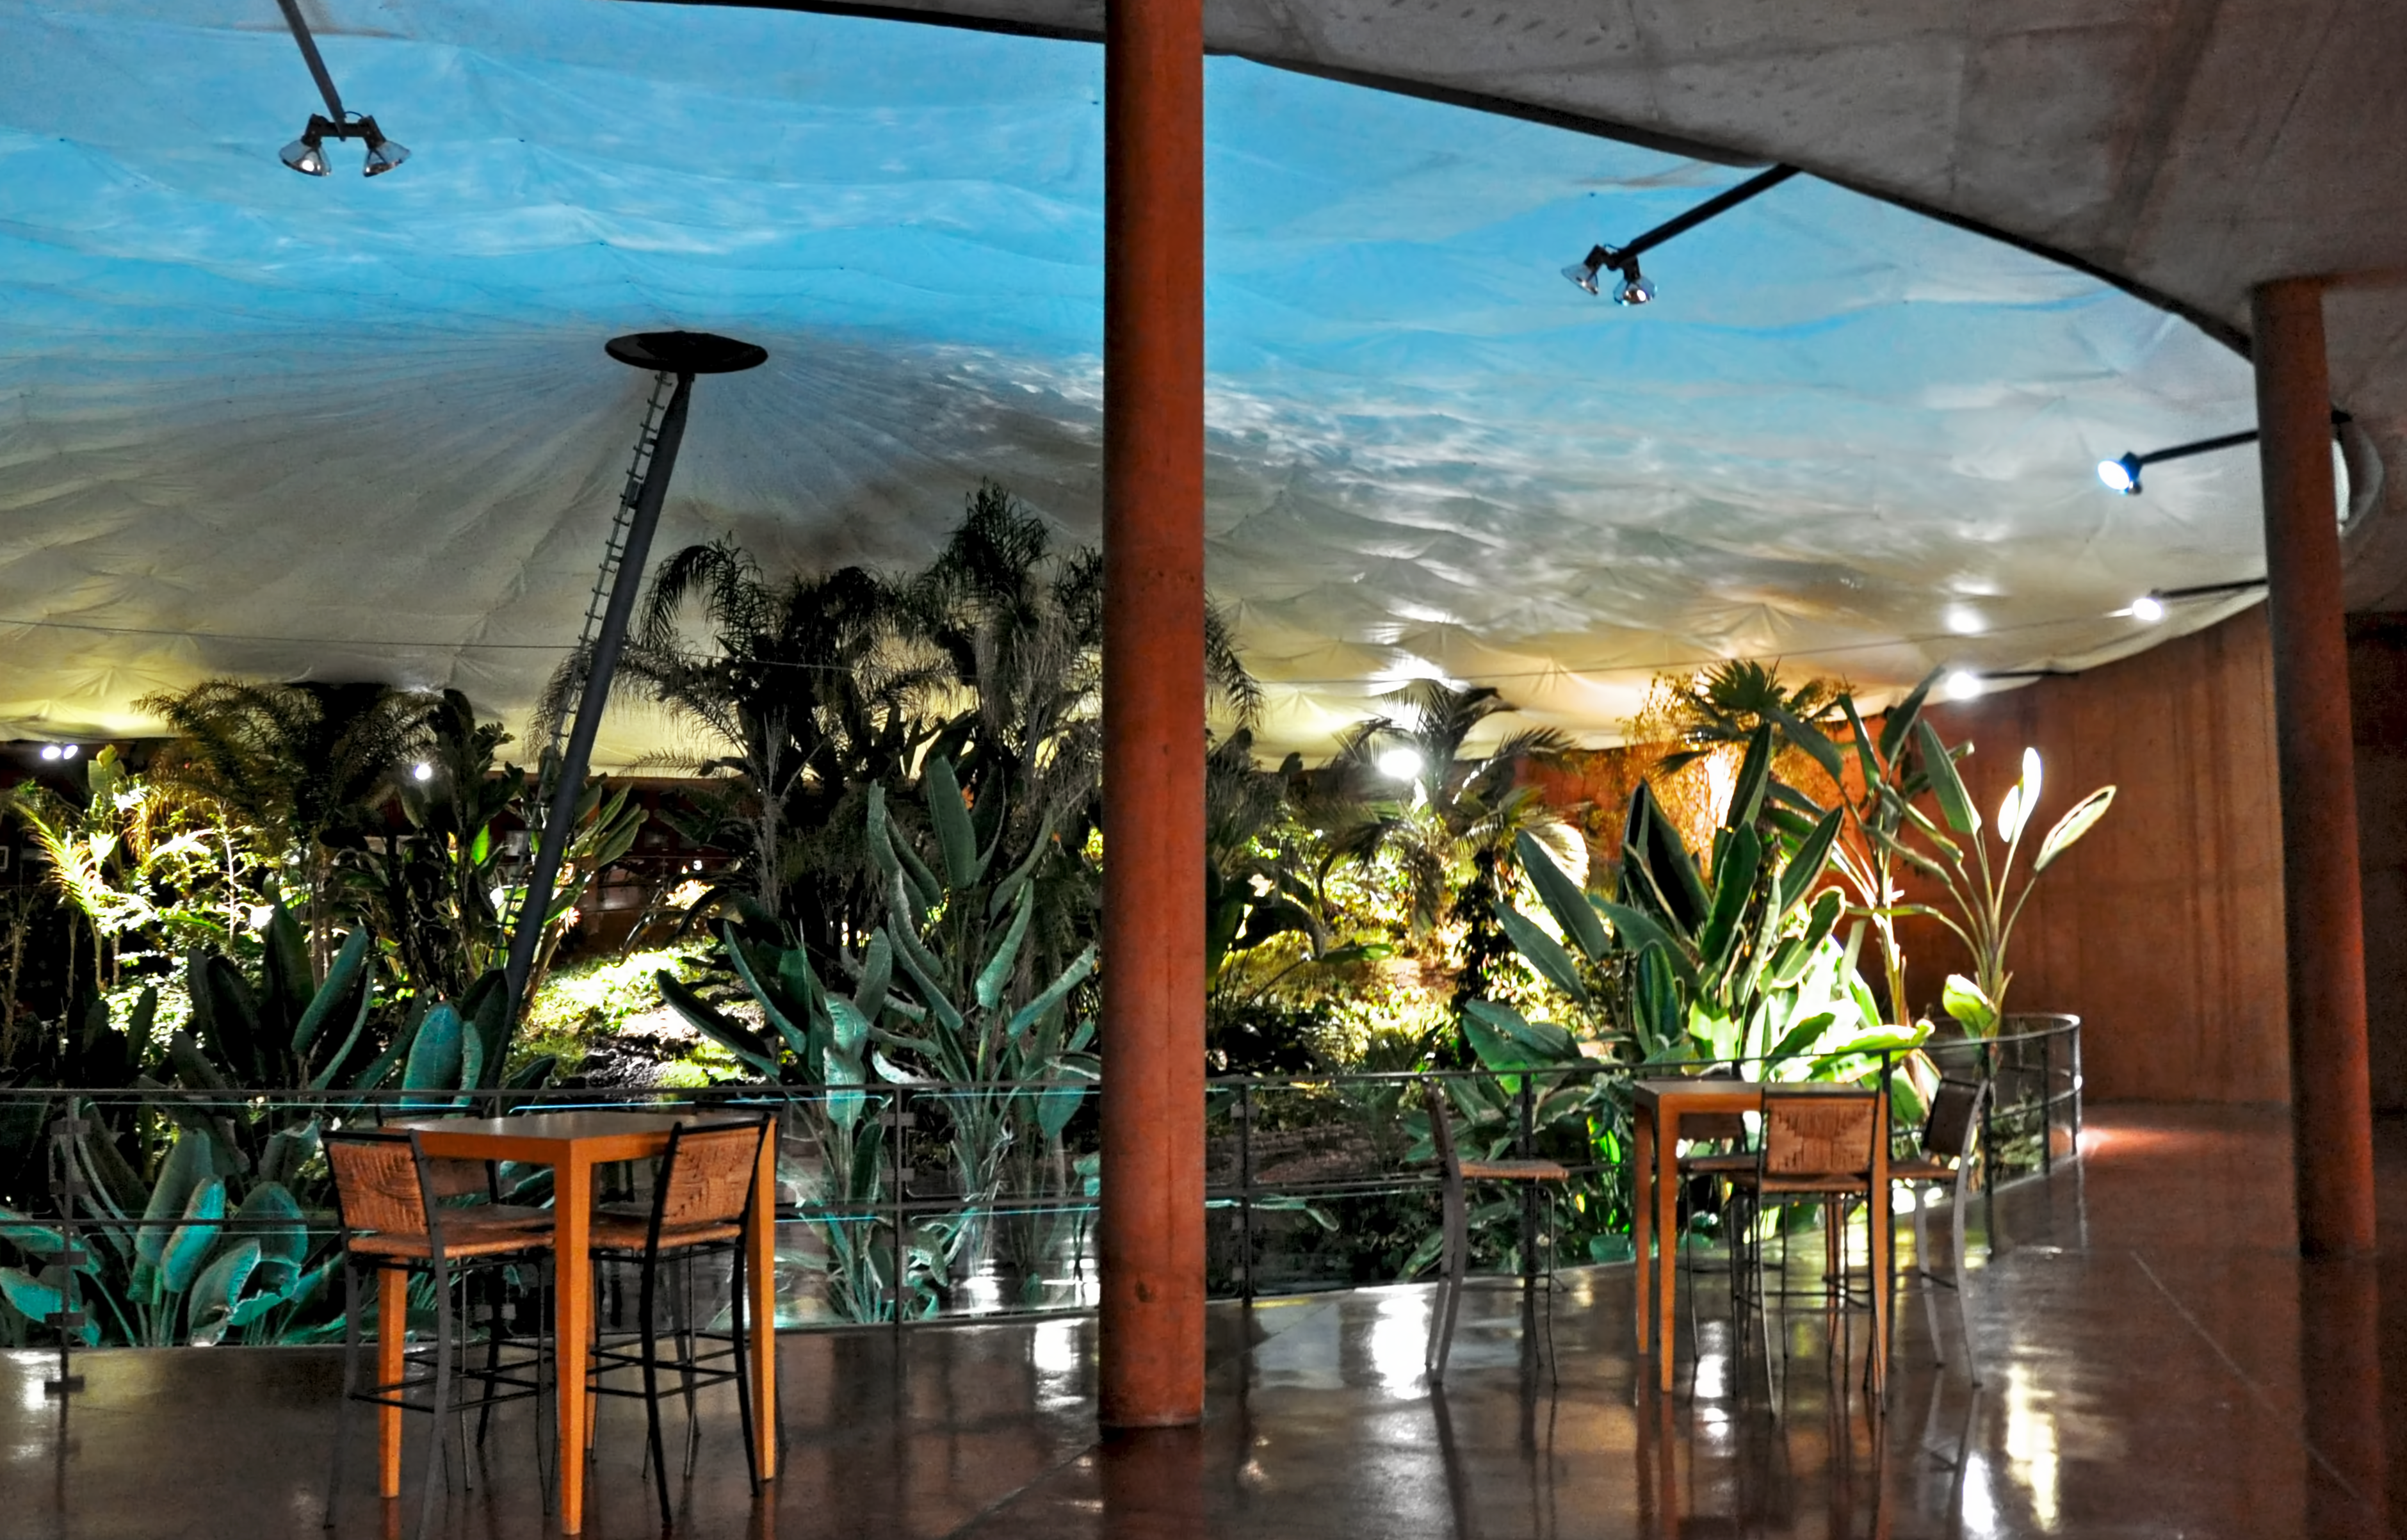

Residencia

This image gives you a feel of the delightful astronomer's gettaway that is Residencia.

Credit: V. Castelo/ESO